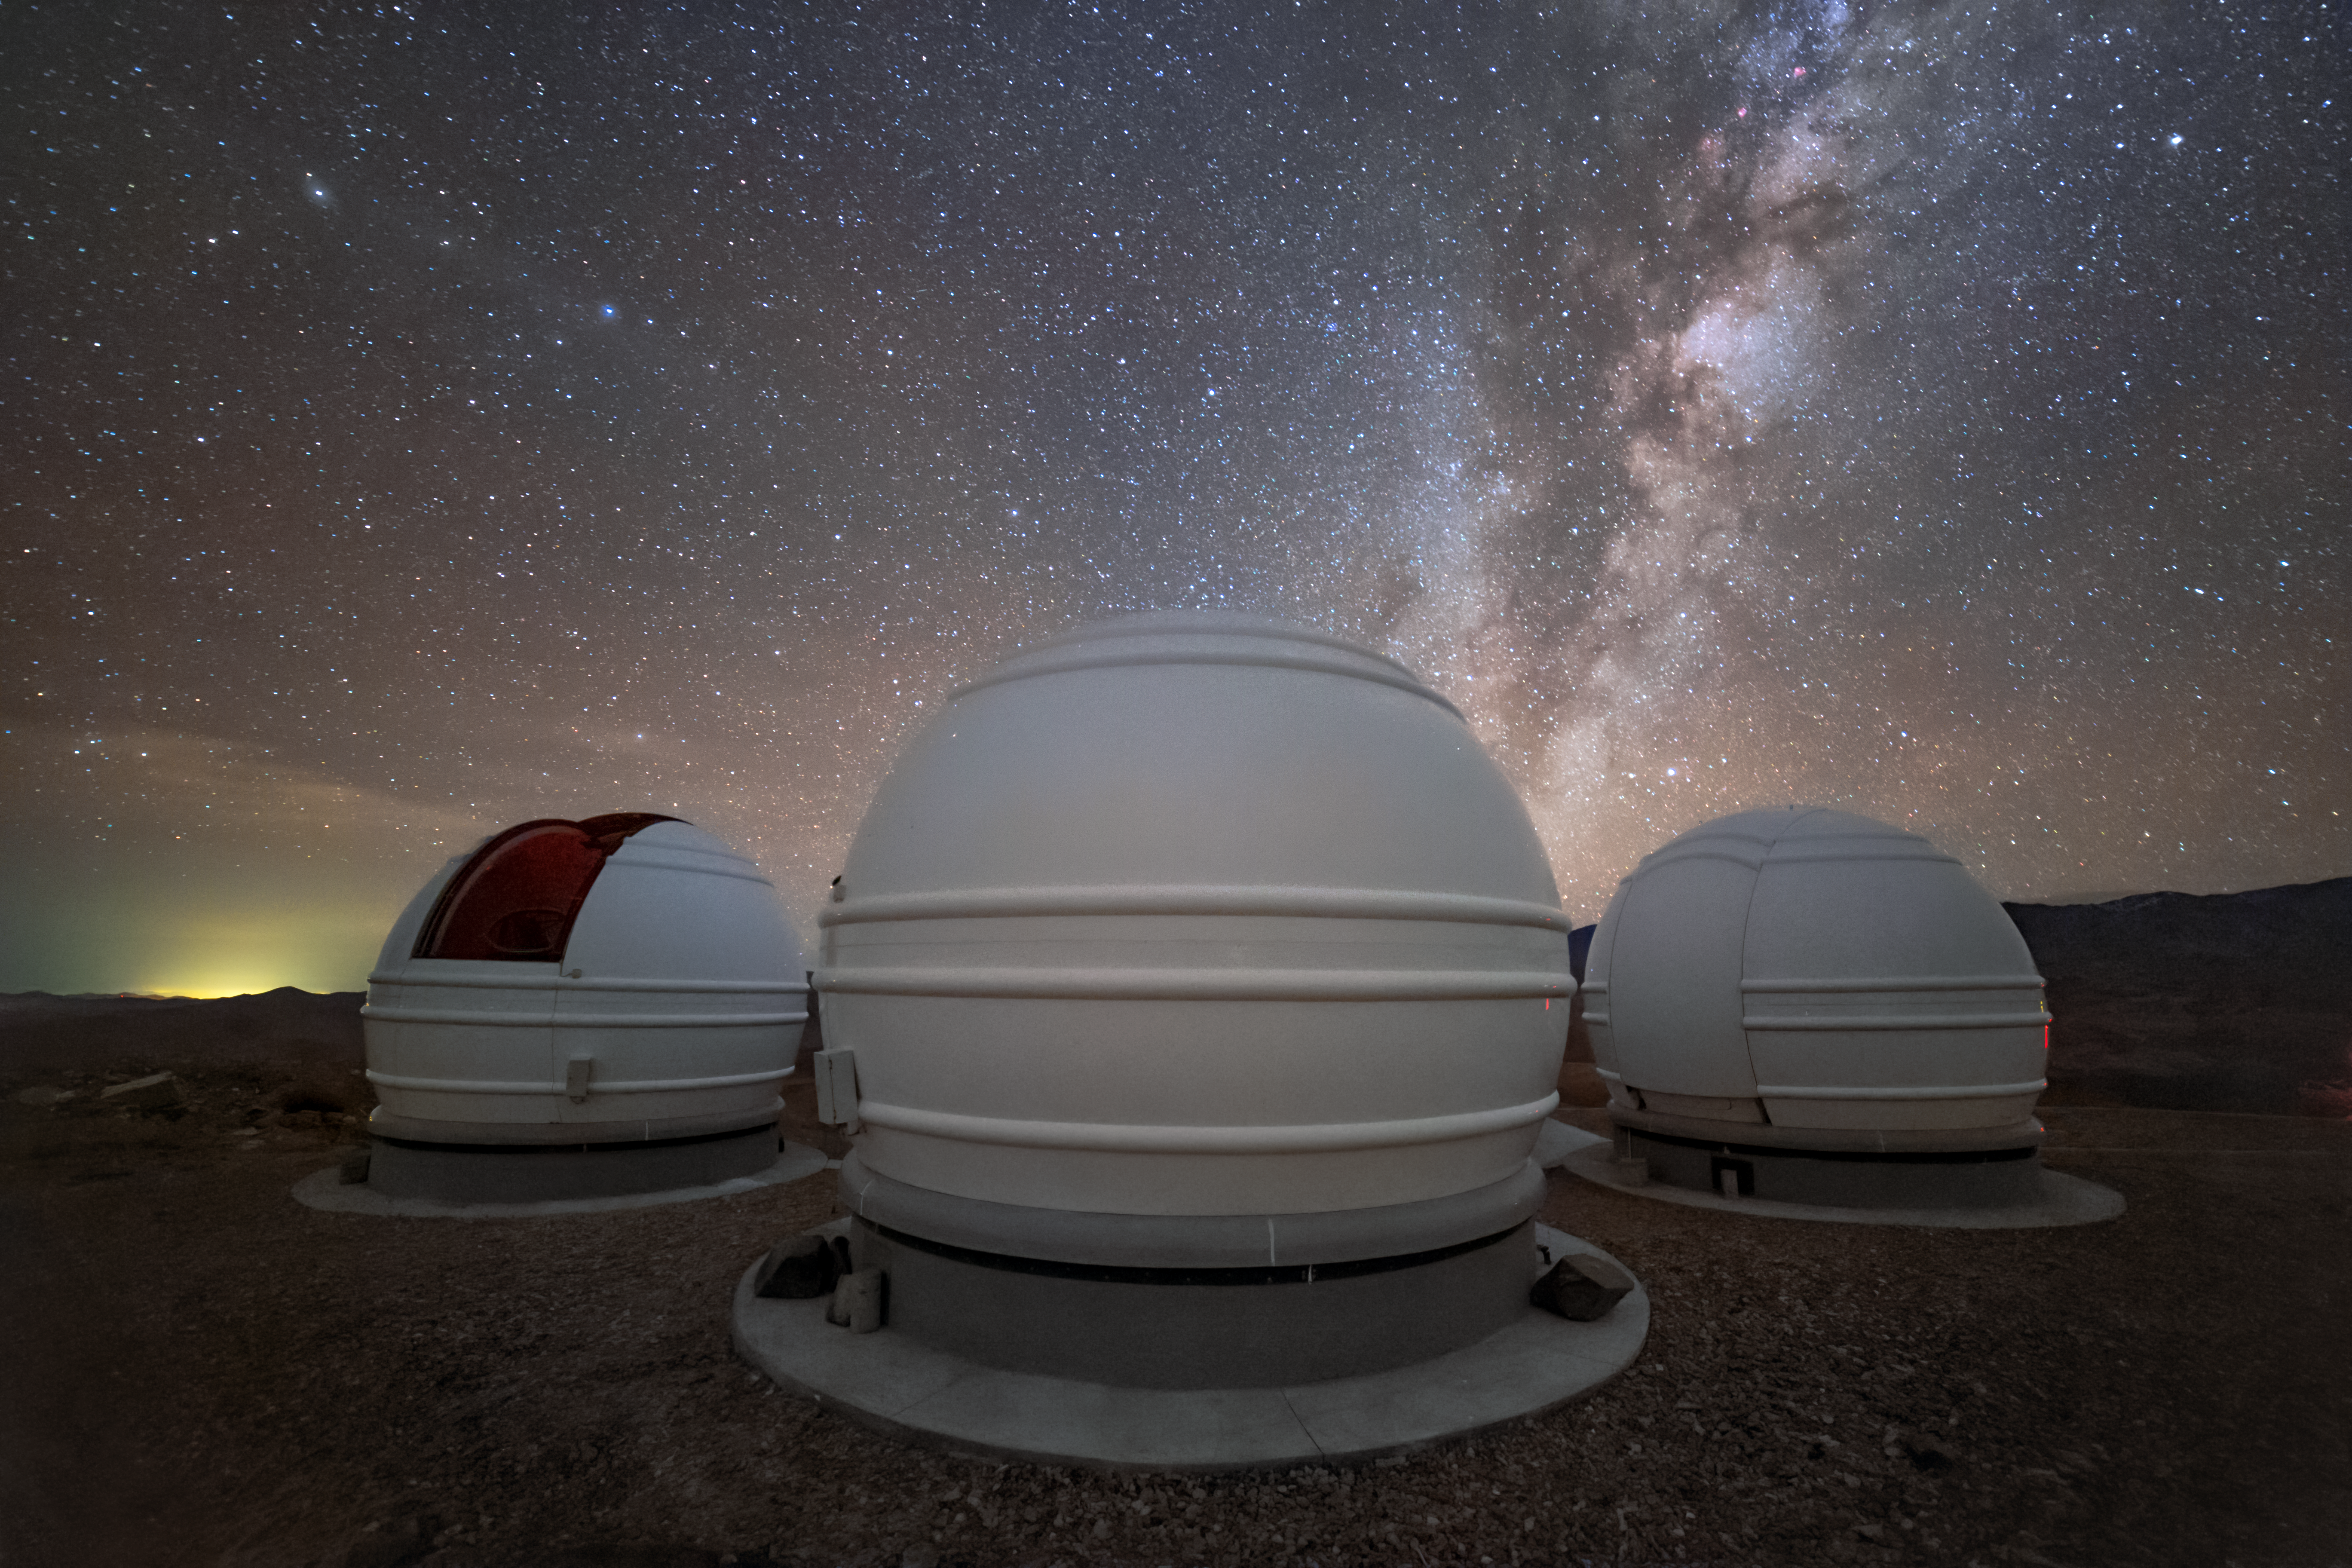

ExTrA eyes search for planets

The three telescopes of the French national ExTrA project search for new planets that share our Milky Way galaxy from ESO’s La Silla Observatory. These 60 cm telescopes are observing red dwarf stars to search for the small telltale dip in brightness caused by a planet passing in front of its star, blocking some of its light. The amount the light level drops tells astronomers the relative sizes of the planet and star.

Credit: ESO/P. Horálek